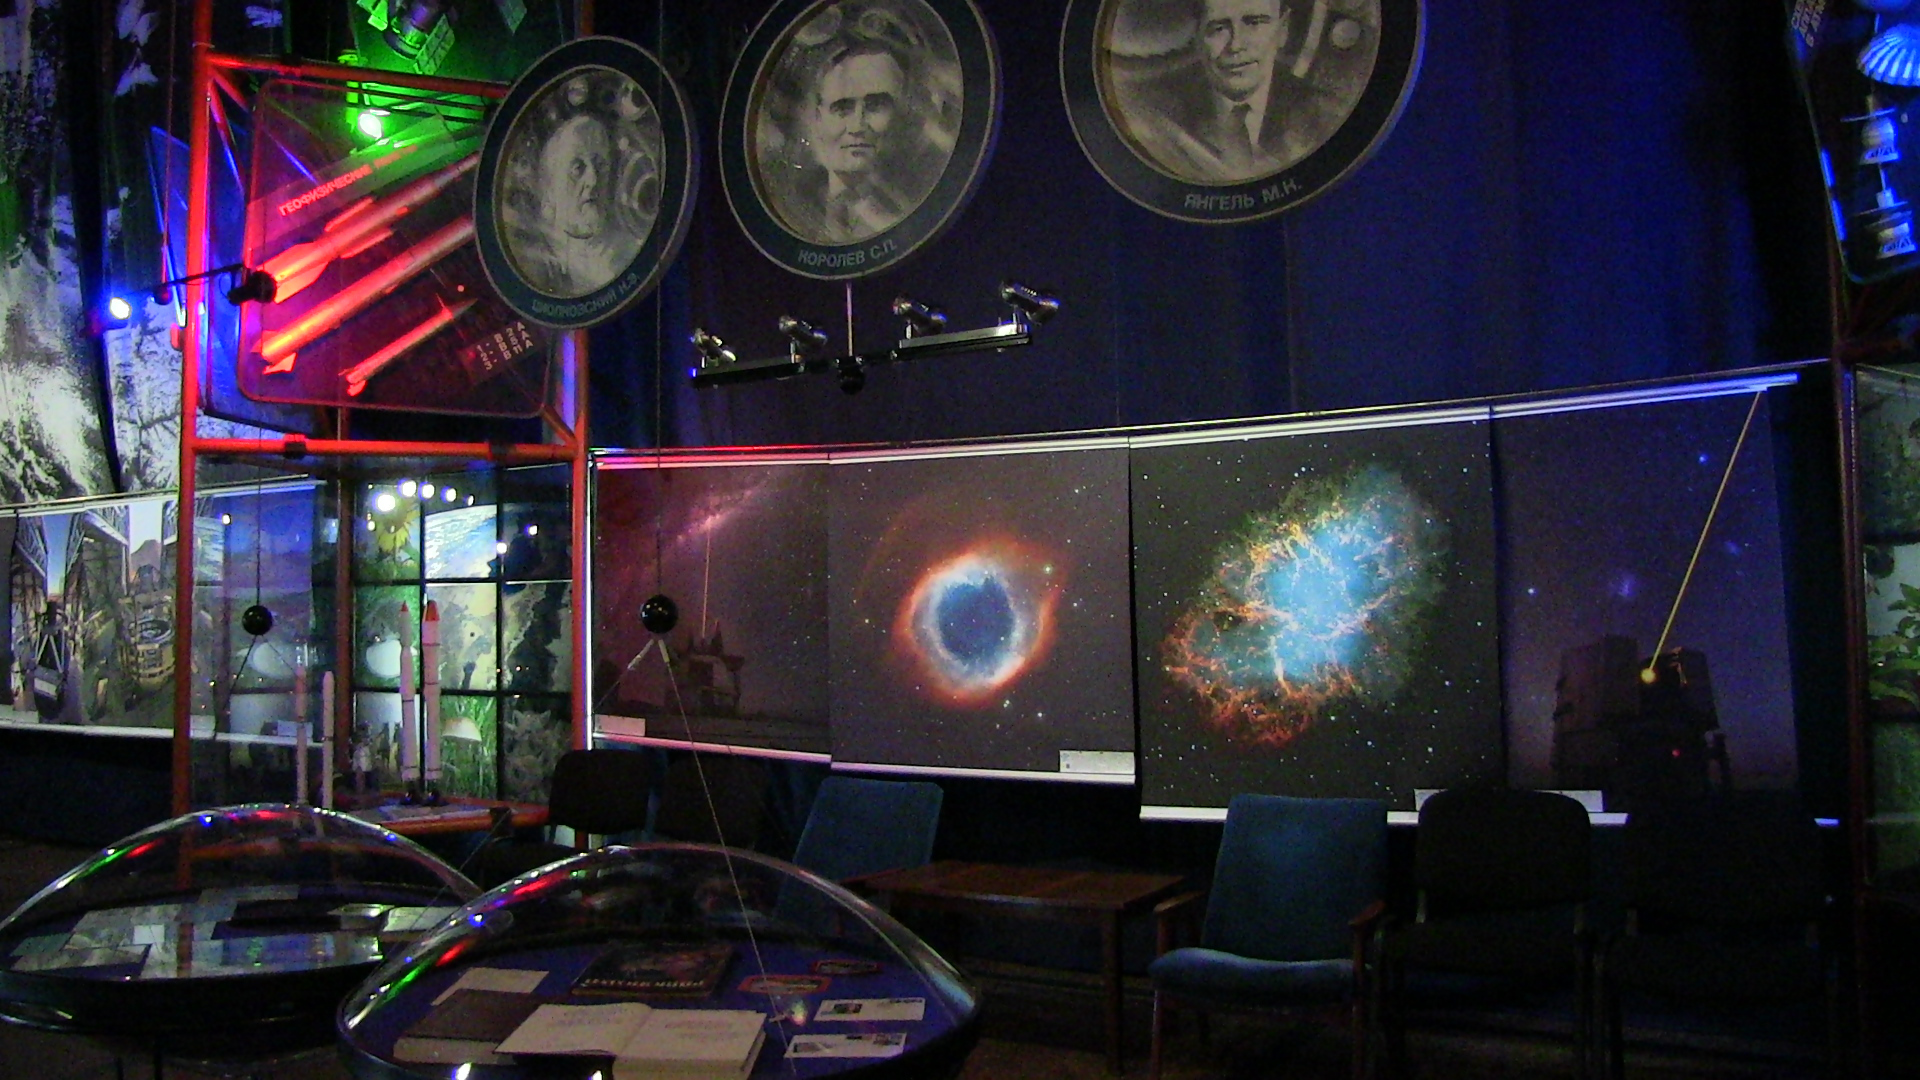

Виставка awesome Universe в Україні

Виставка Awesome Universe у Музеї Космонавтики ім С.П.Корольова у Житомирі (Україна)

Credit: ESO/Mikhail Loktionov